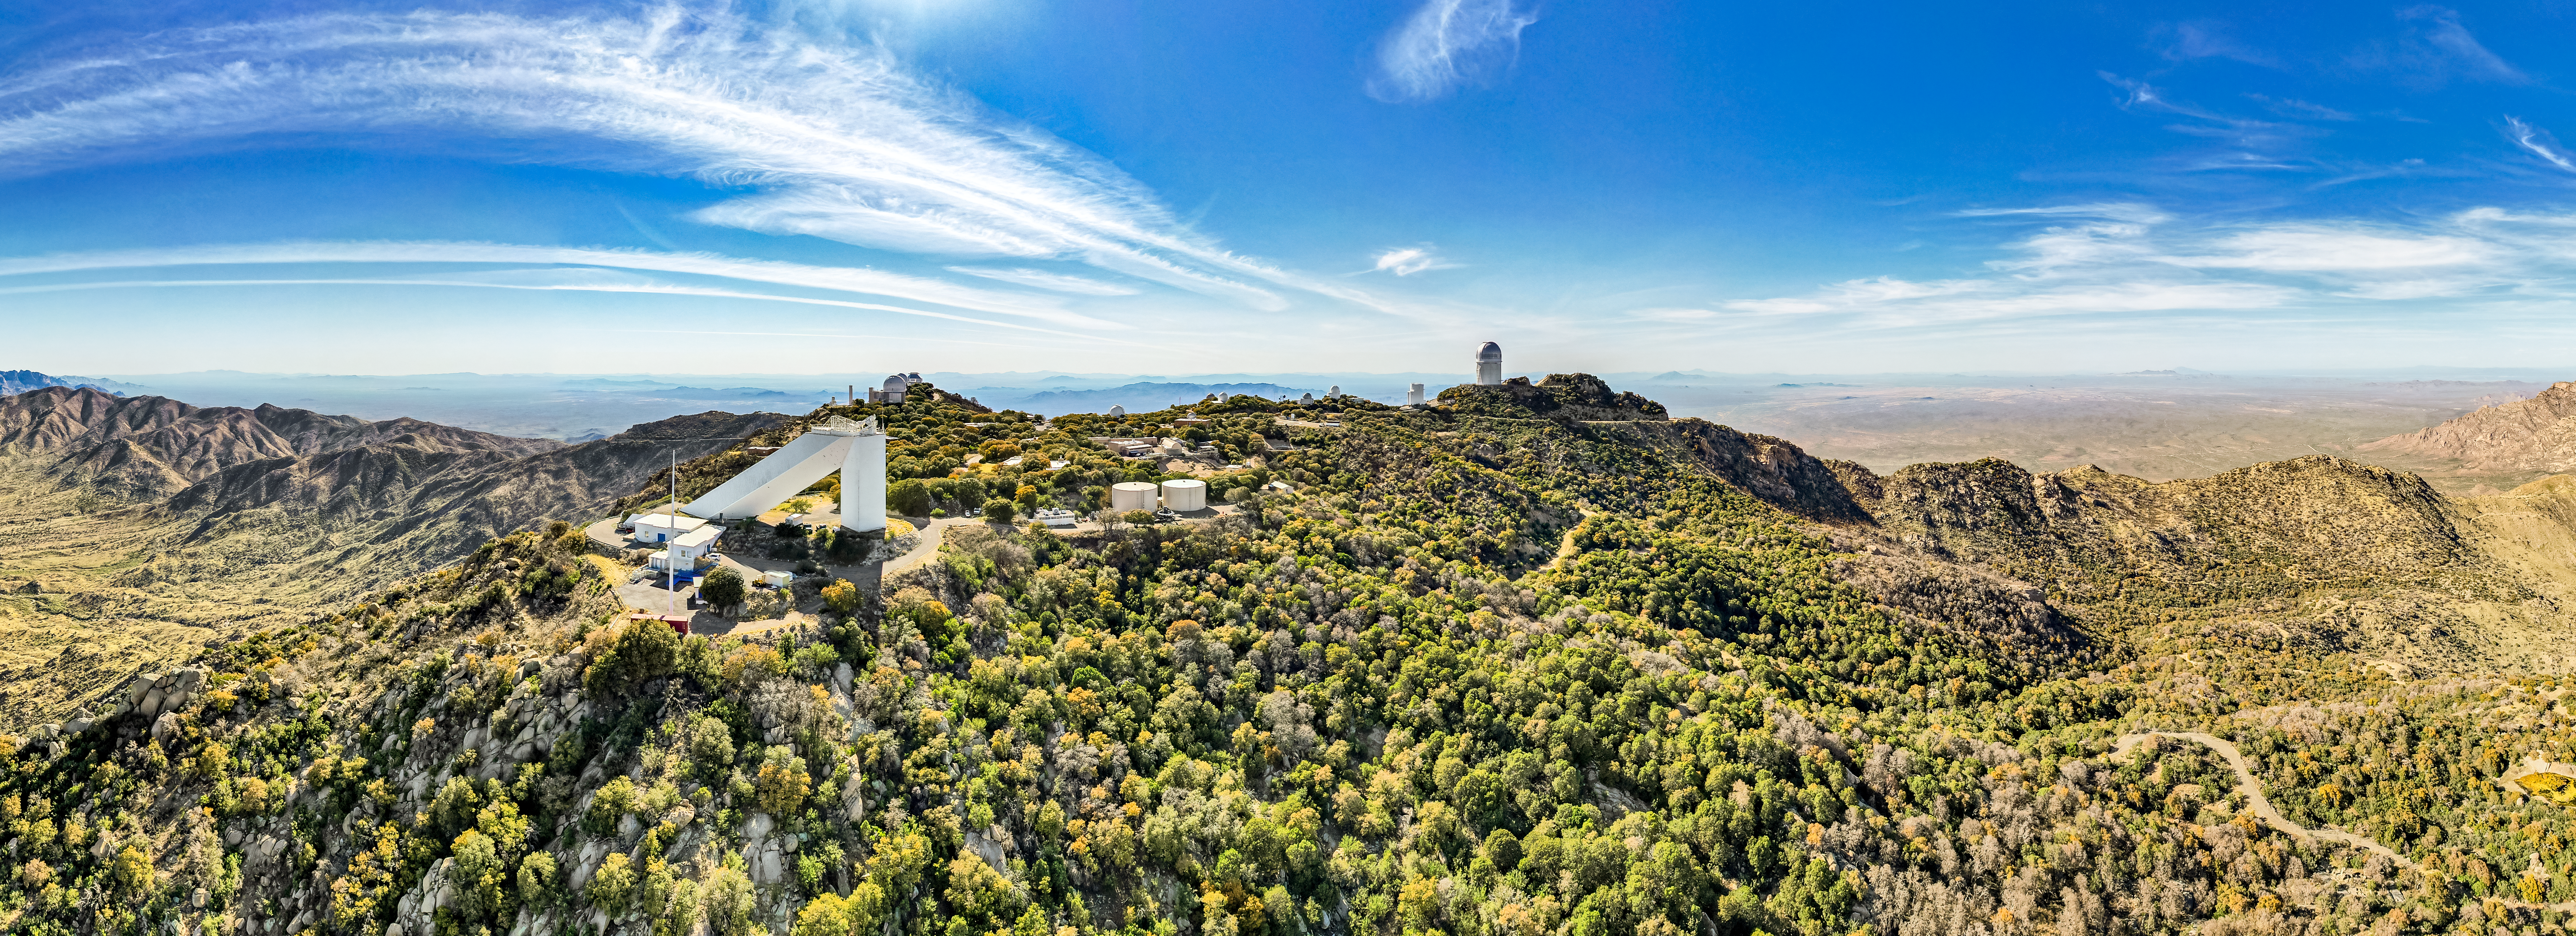

Kitt Peak National Observatory

A nice day at Kitt Peak.

Credit: NOIRLab/NSF/AURA/P. Marenfeld